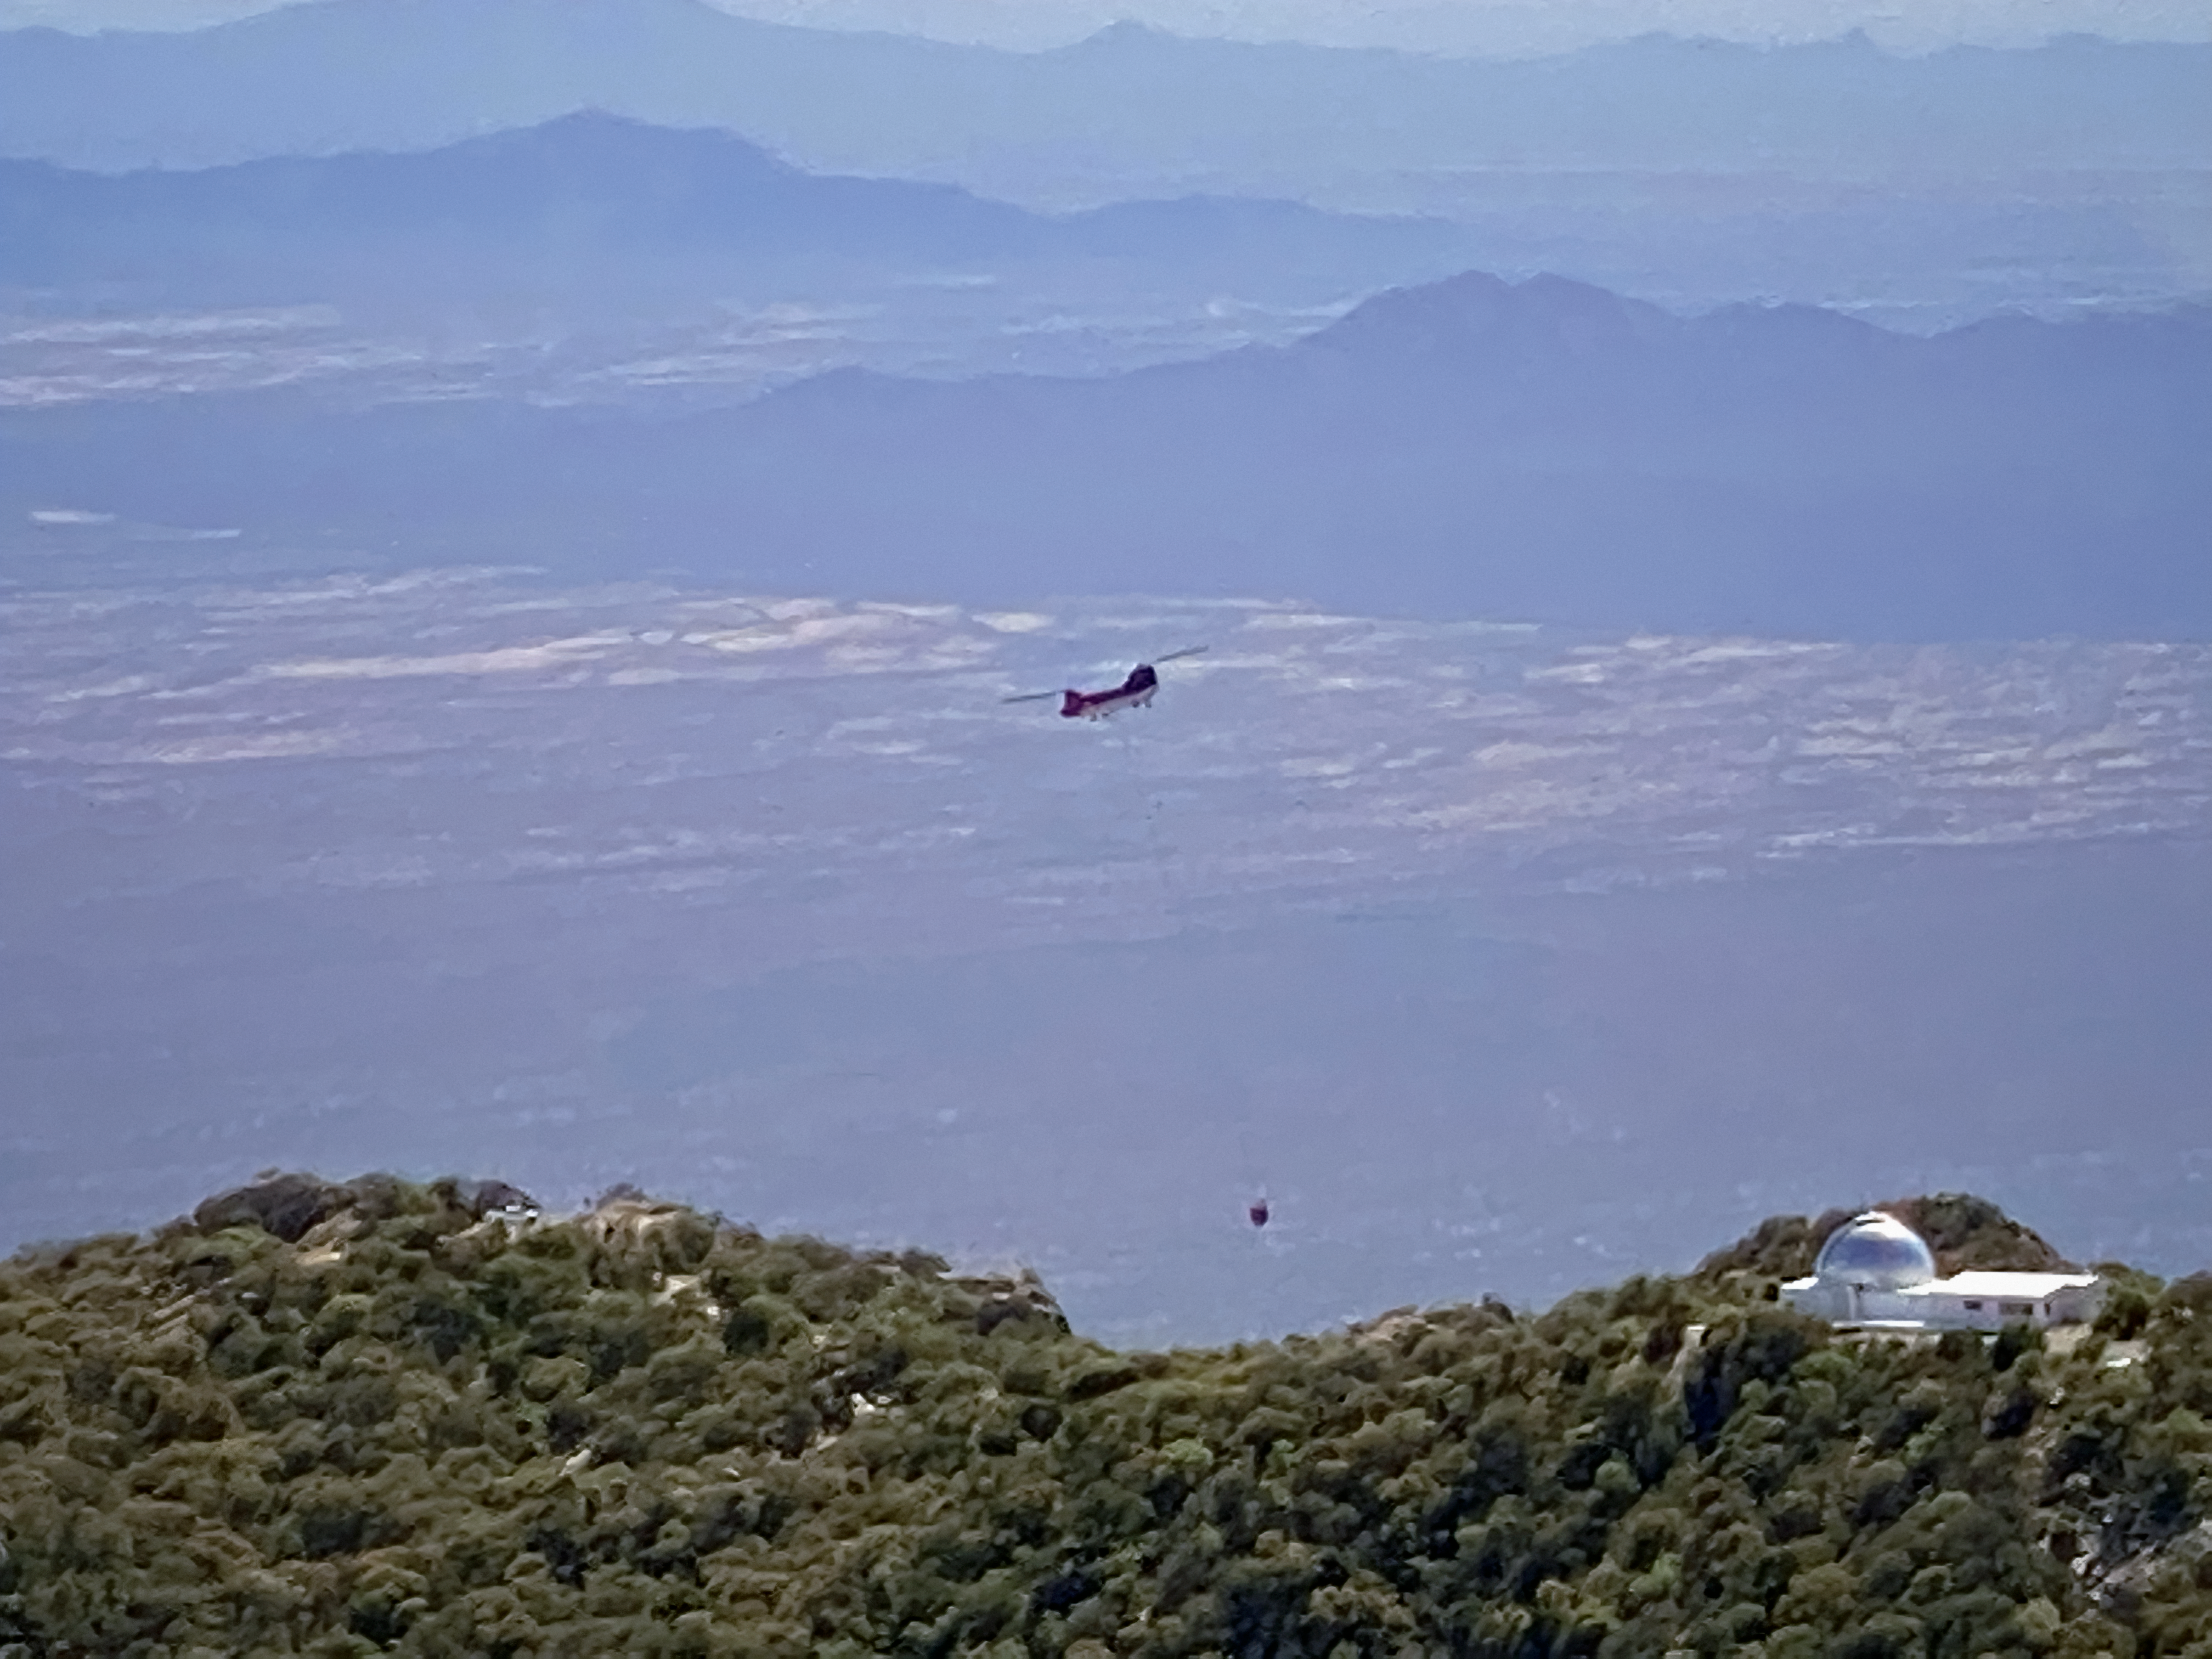

Firefighting Helicopter near Kitt Peak

A firefighting helicopter flying above the Kitt Peak National Observatory during the Contreras Fire.

Credit: KPNO/NOIRLab/NSF/AURA/William McBride